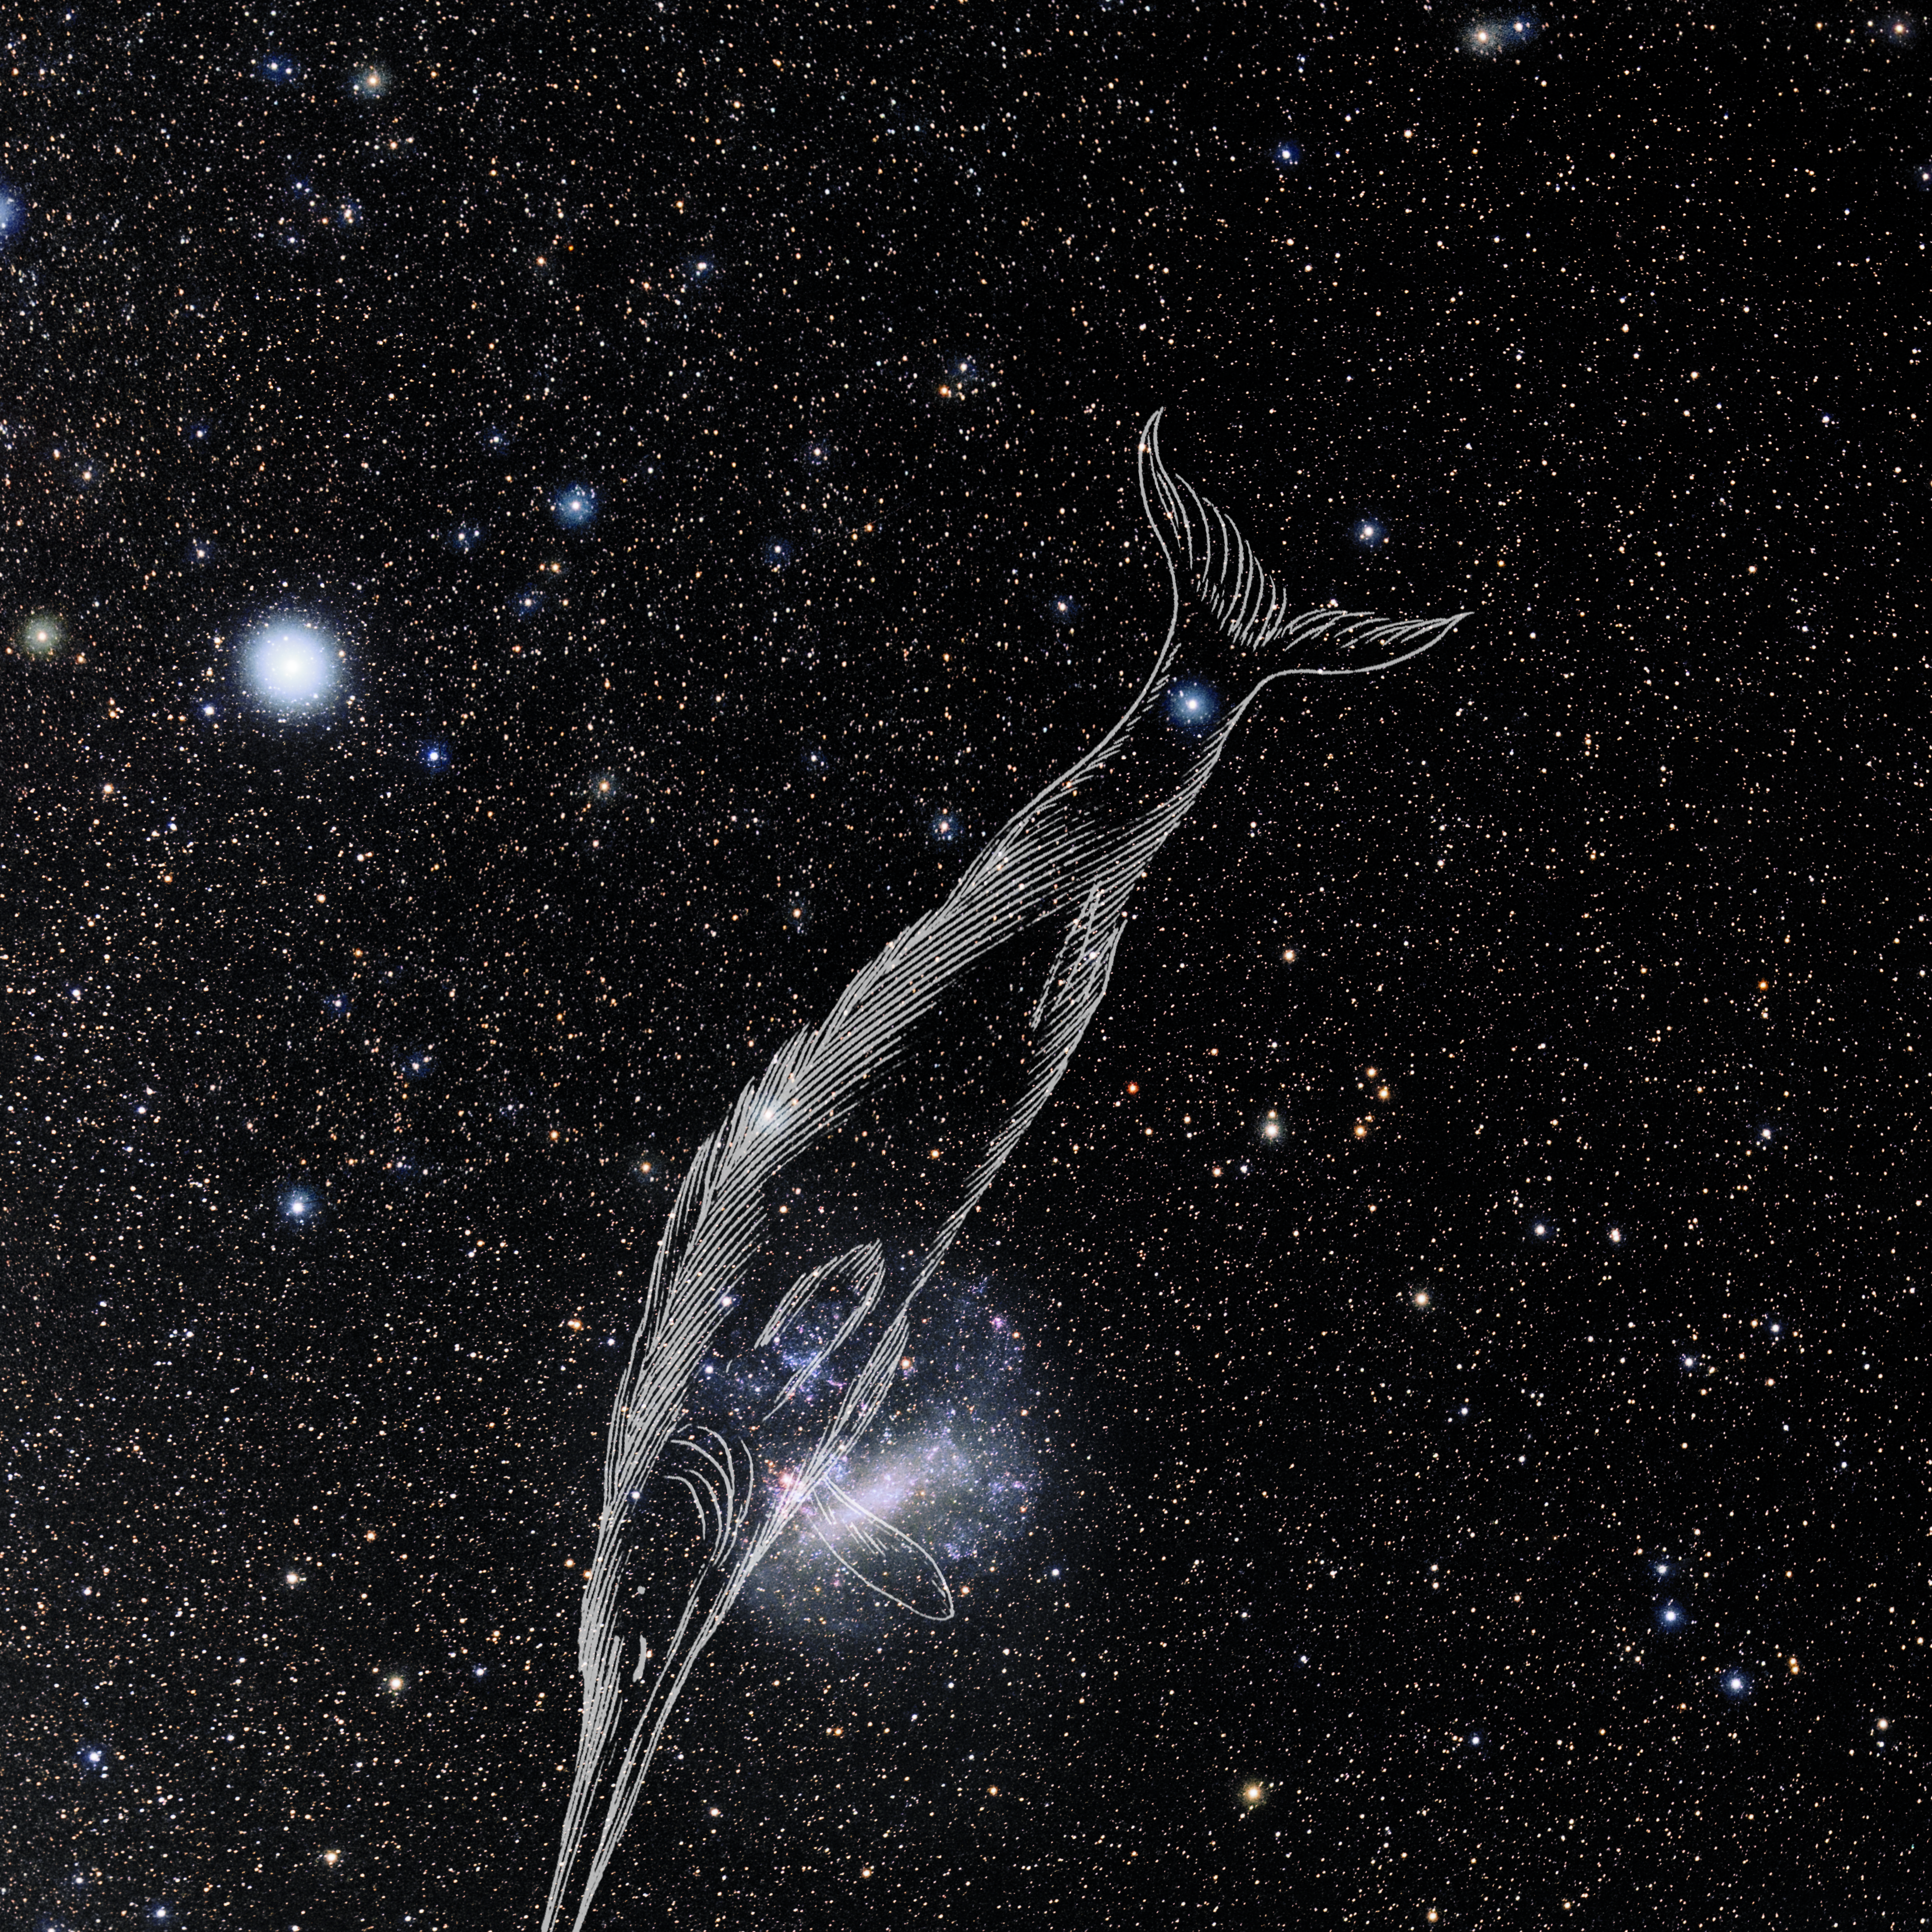

Dorado with Hevelius Drawing

Photo of the constellation Dorado from NOIRLab's 88 Constellations project showing Johannes Hevelius drawing of the constellation in Uranographia, his celestial catalogue in 1690.
Here is the version with the constellation 'stick figure' and here the unannotated version.

Credit: E. Slawik/NOIRLab/NSF/AURA/M. Zamani/J. Hevelius/NASA Universe of Learning/USNO/STScI